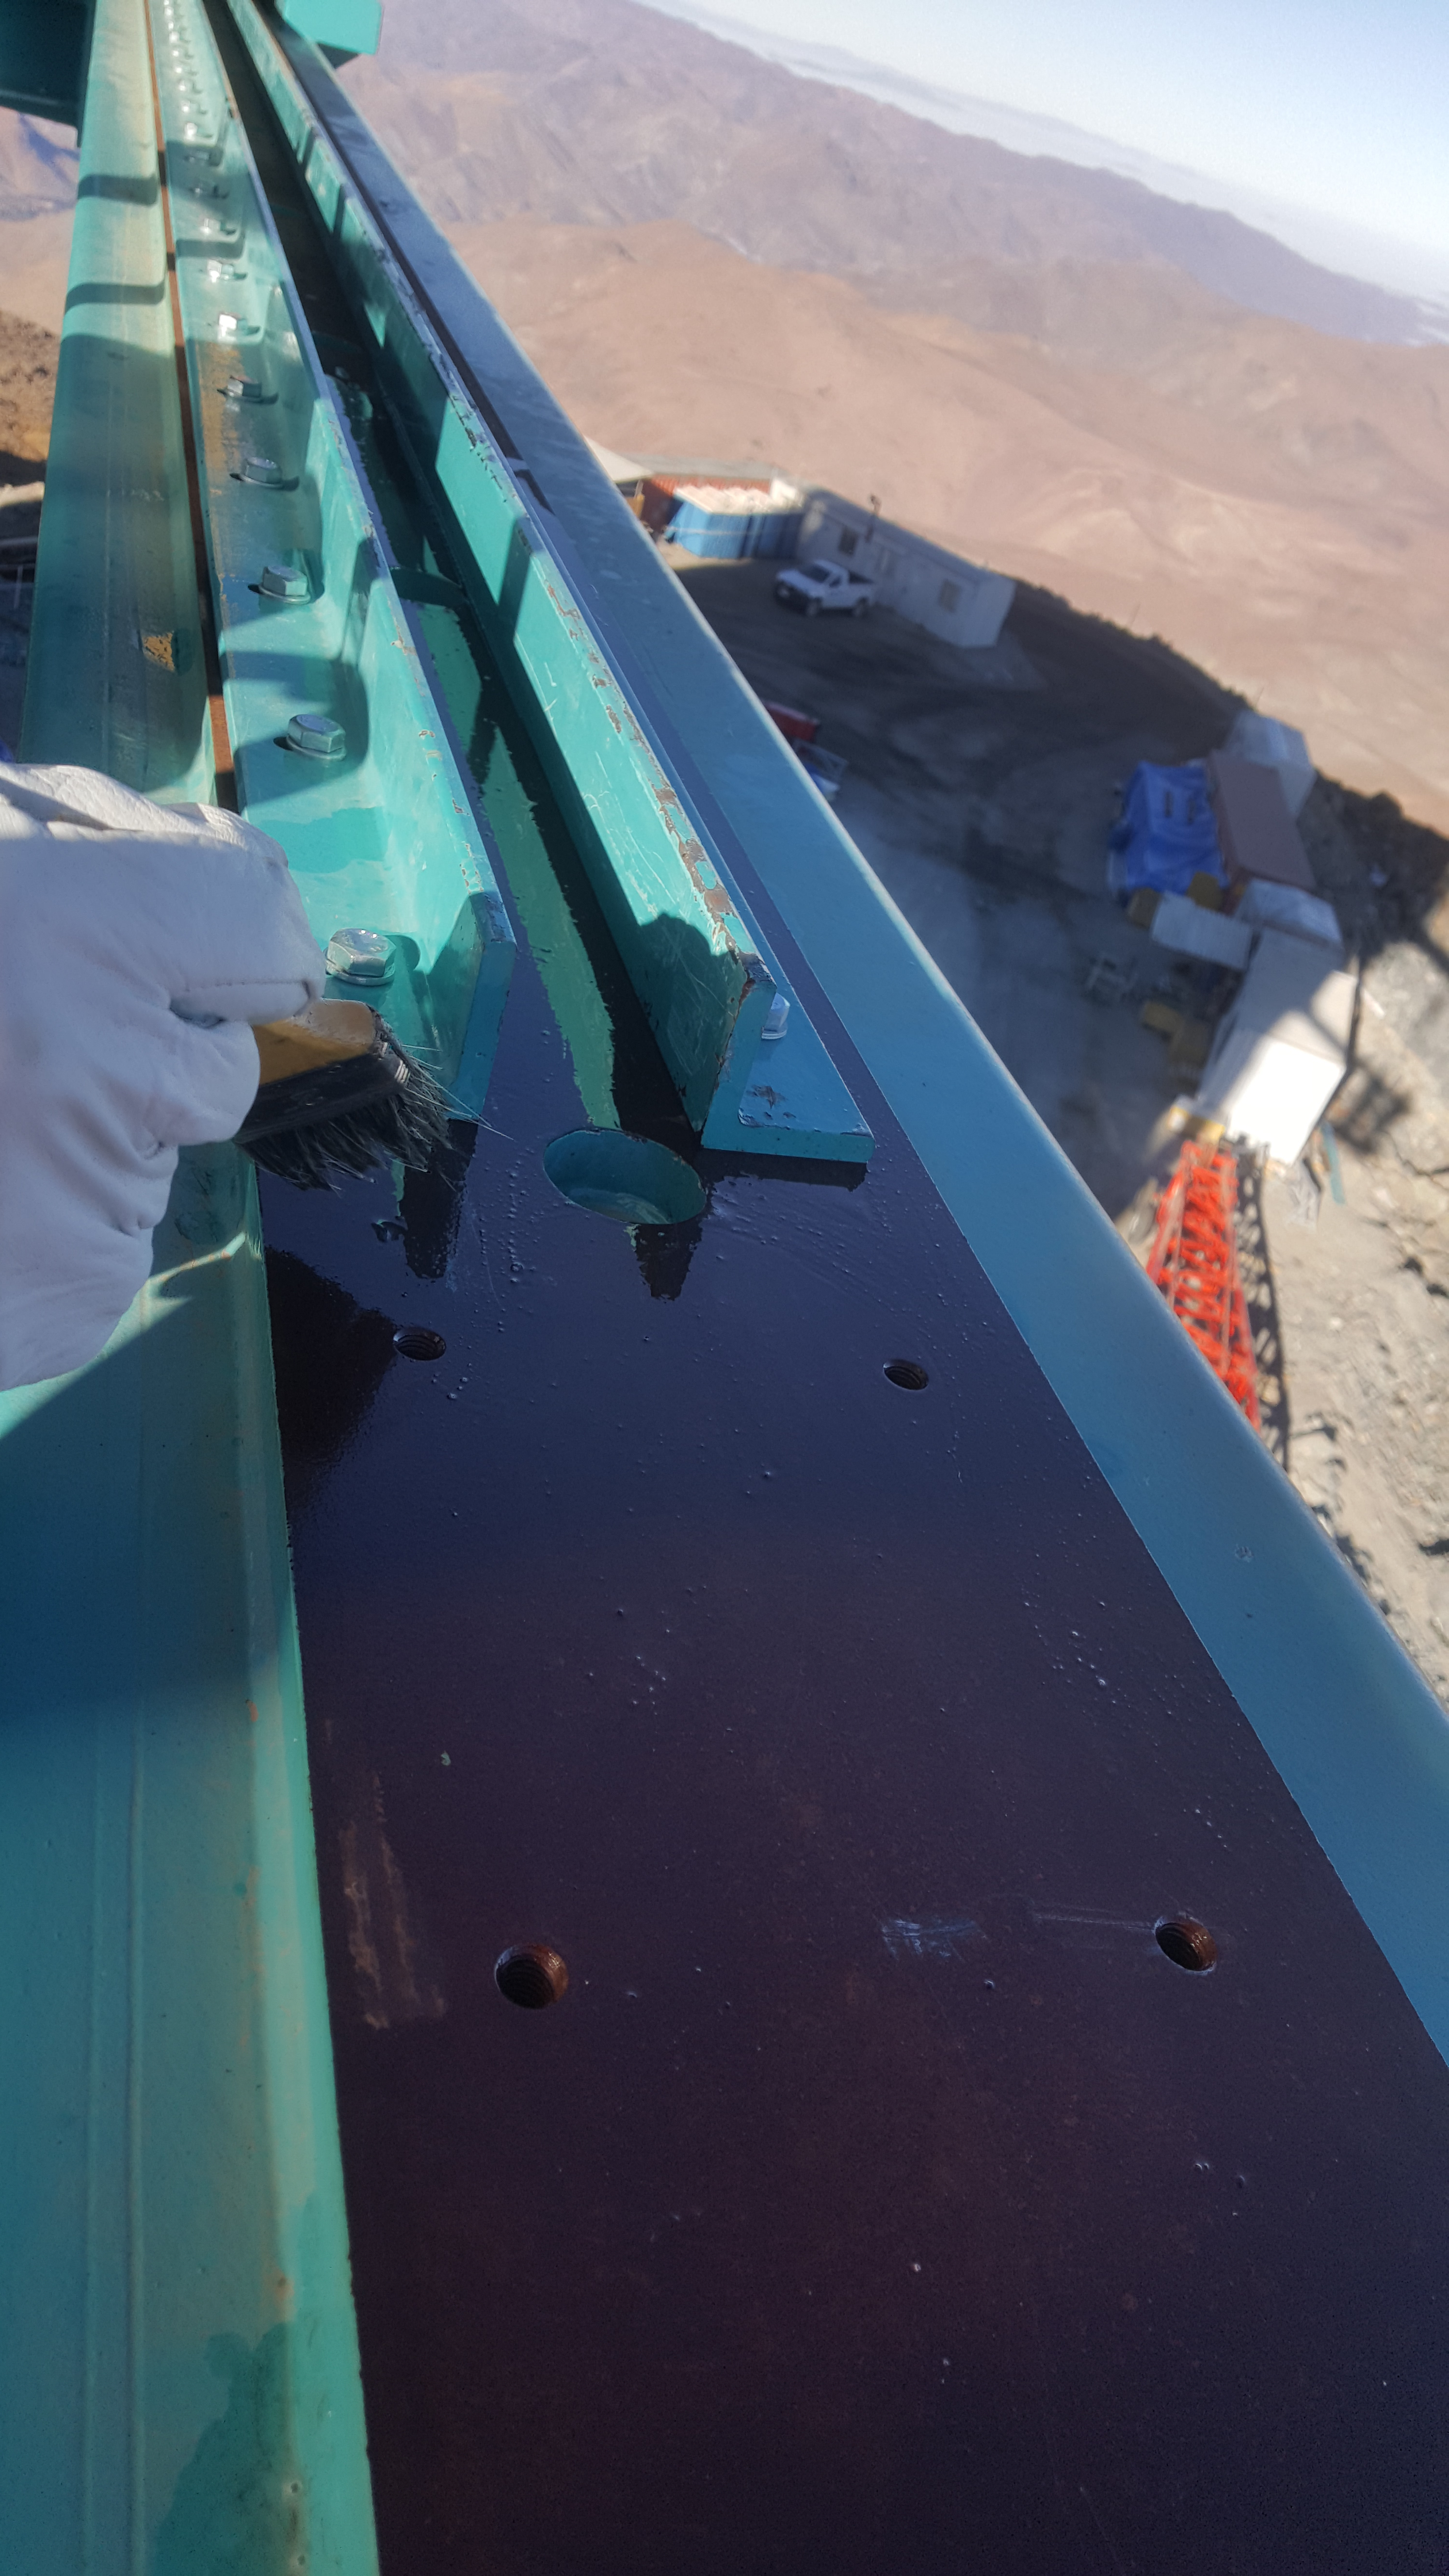

Summit Inspection May 26, 2020

A regular inspection of the Cerro Pachón construction site took place on May 26th. This visit included more work on the Dome and a detailed inspection of Telescope Mount Assembly (TMA) stored materials, as requested by TMA vendor Asturfeito.

Credit: Rubin Observatory/NSF/AURA